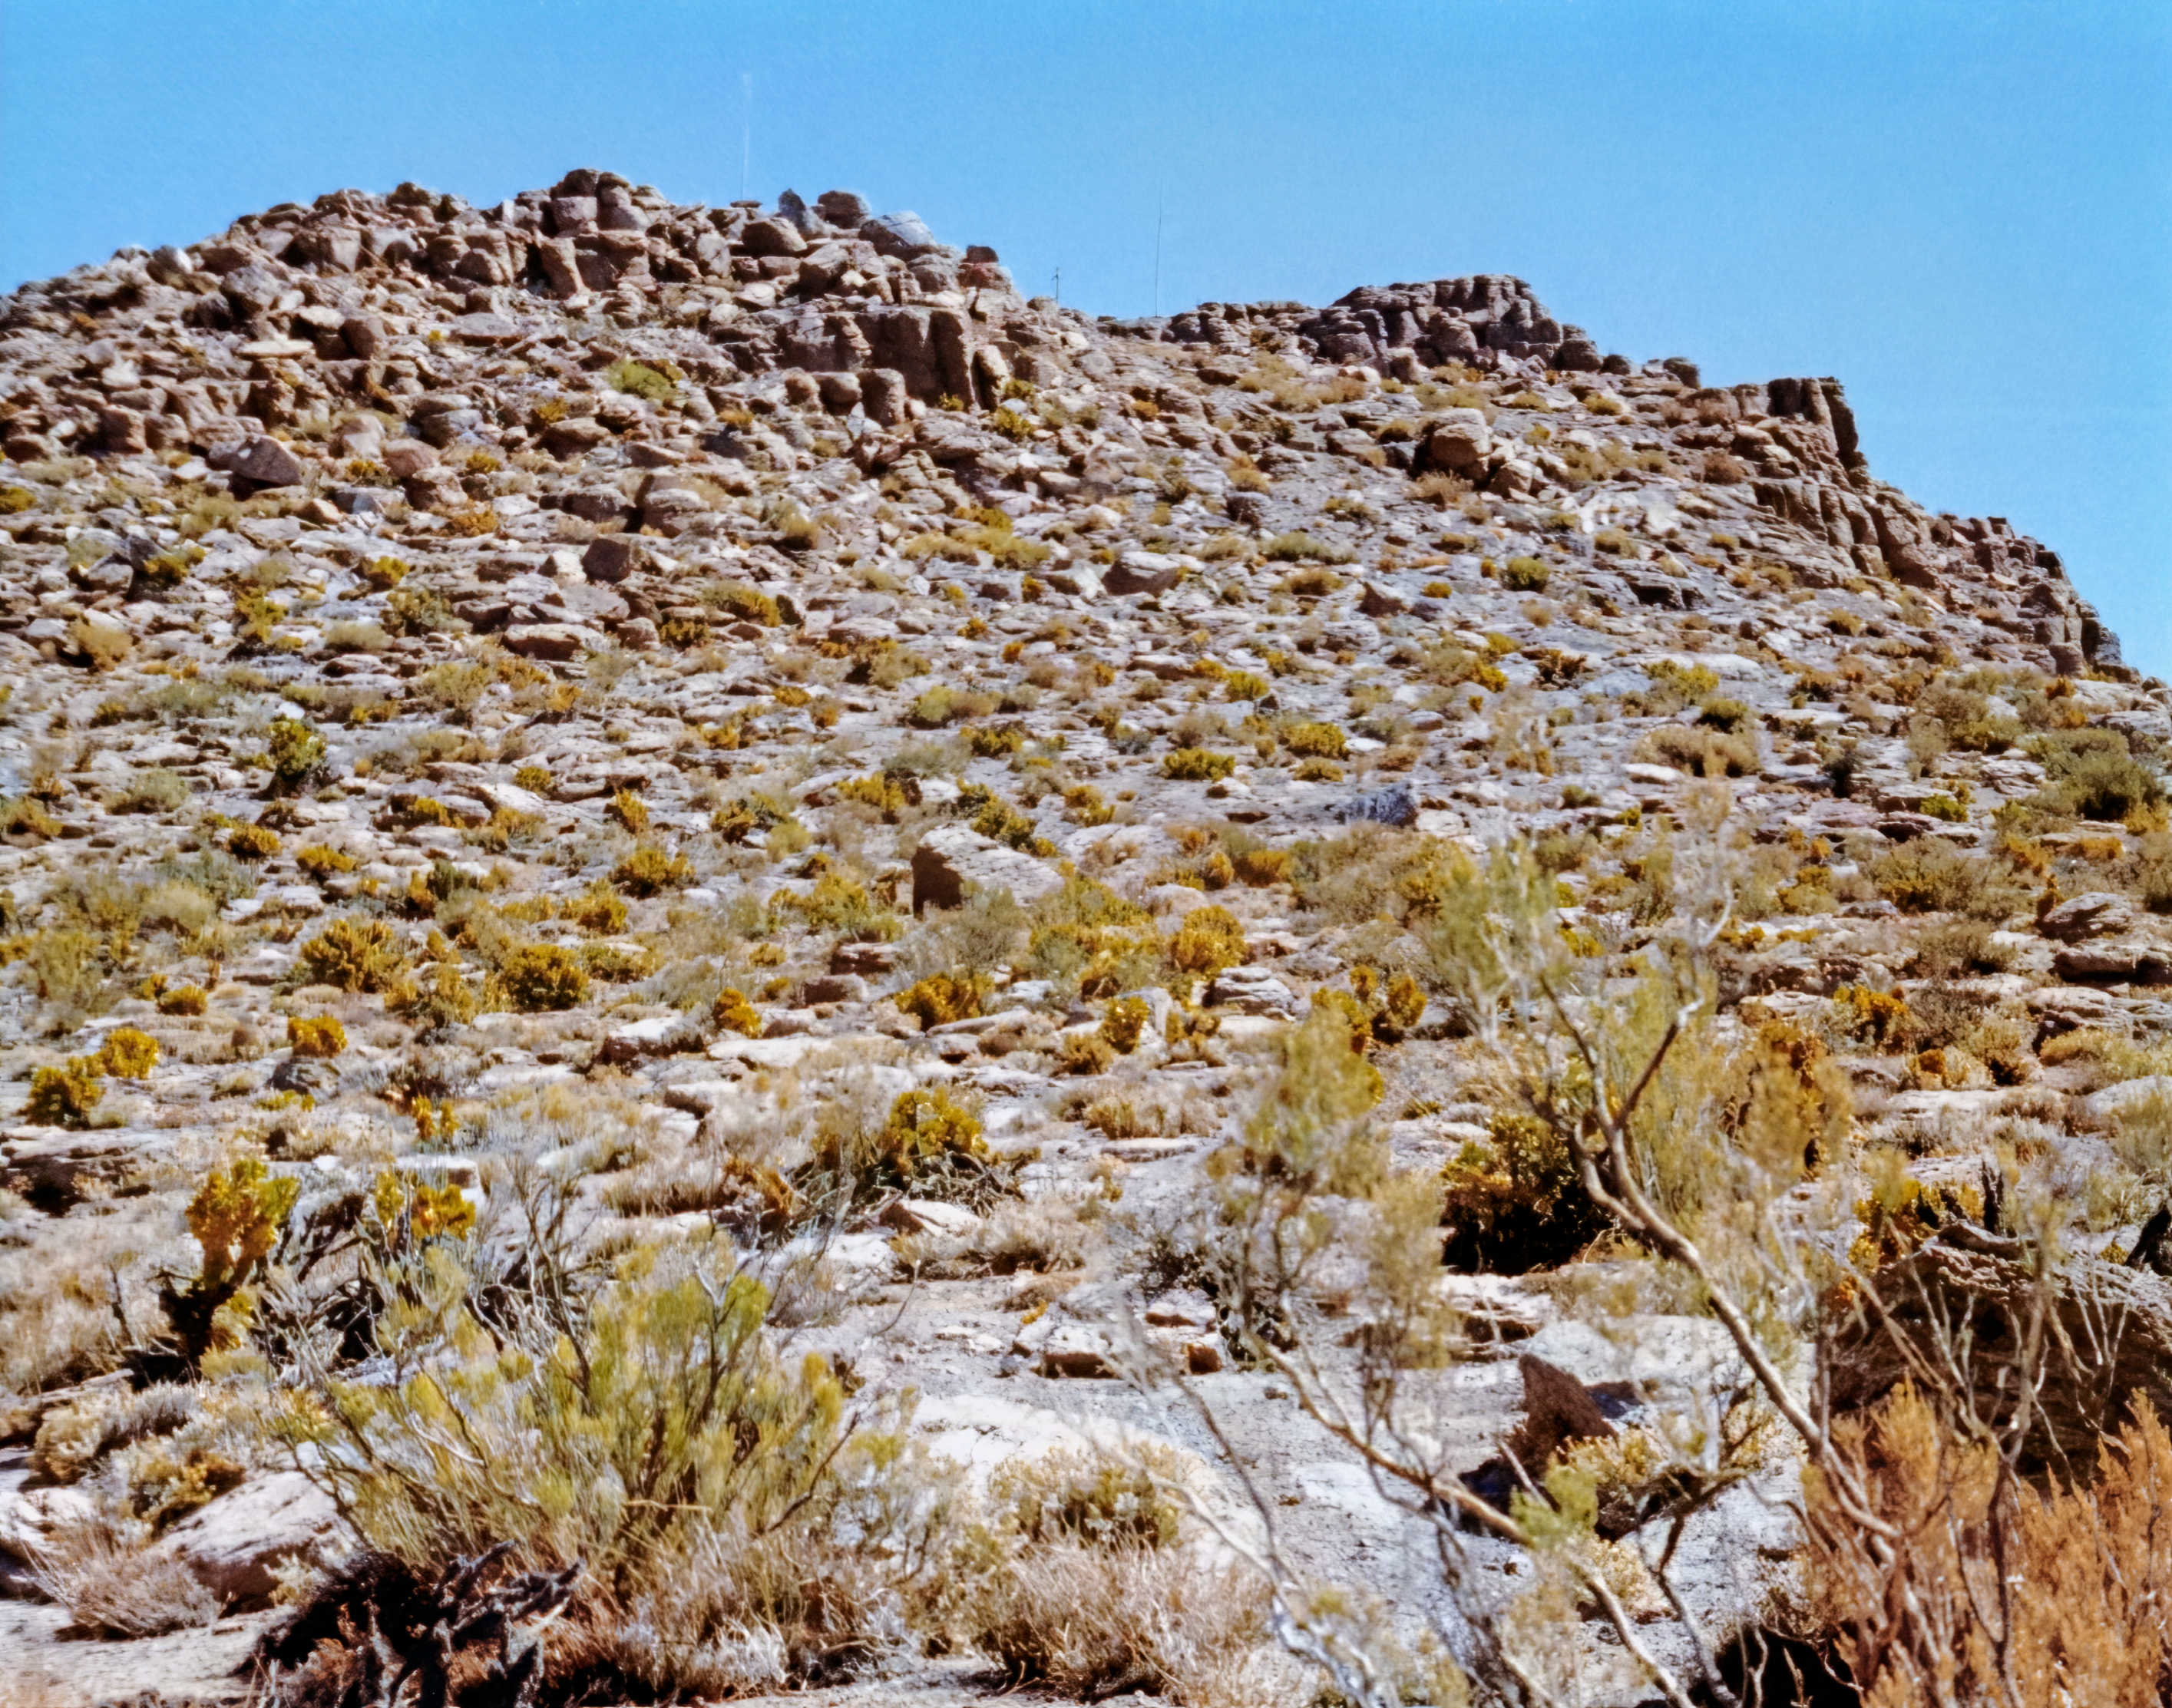

CTIO Site Before Construction

A view of the site meant for the Cerro Tololo Inter-American Observatory (CTIO).

Credit: NOIRLab/AURA/NSF